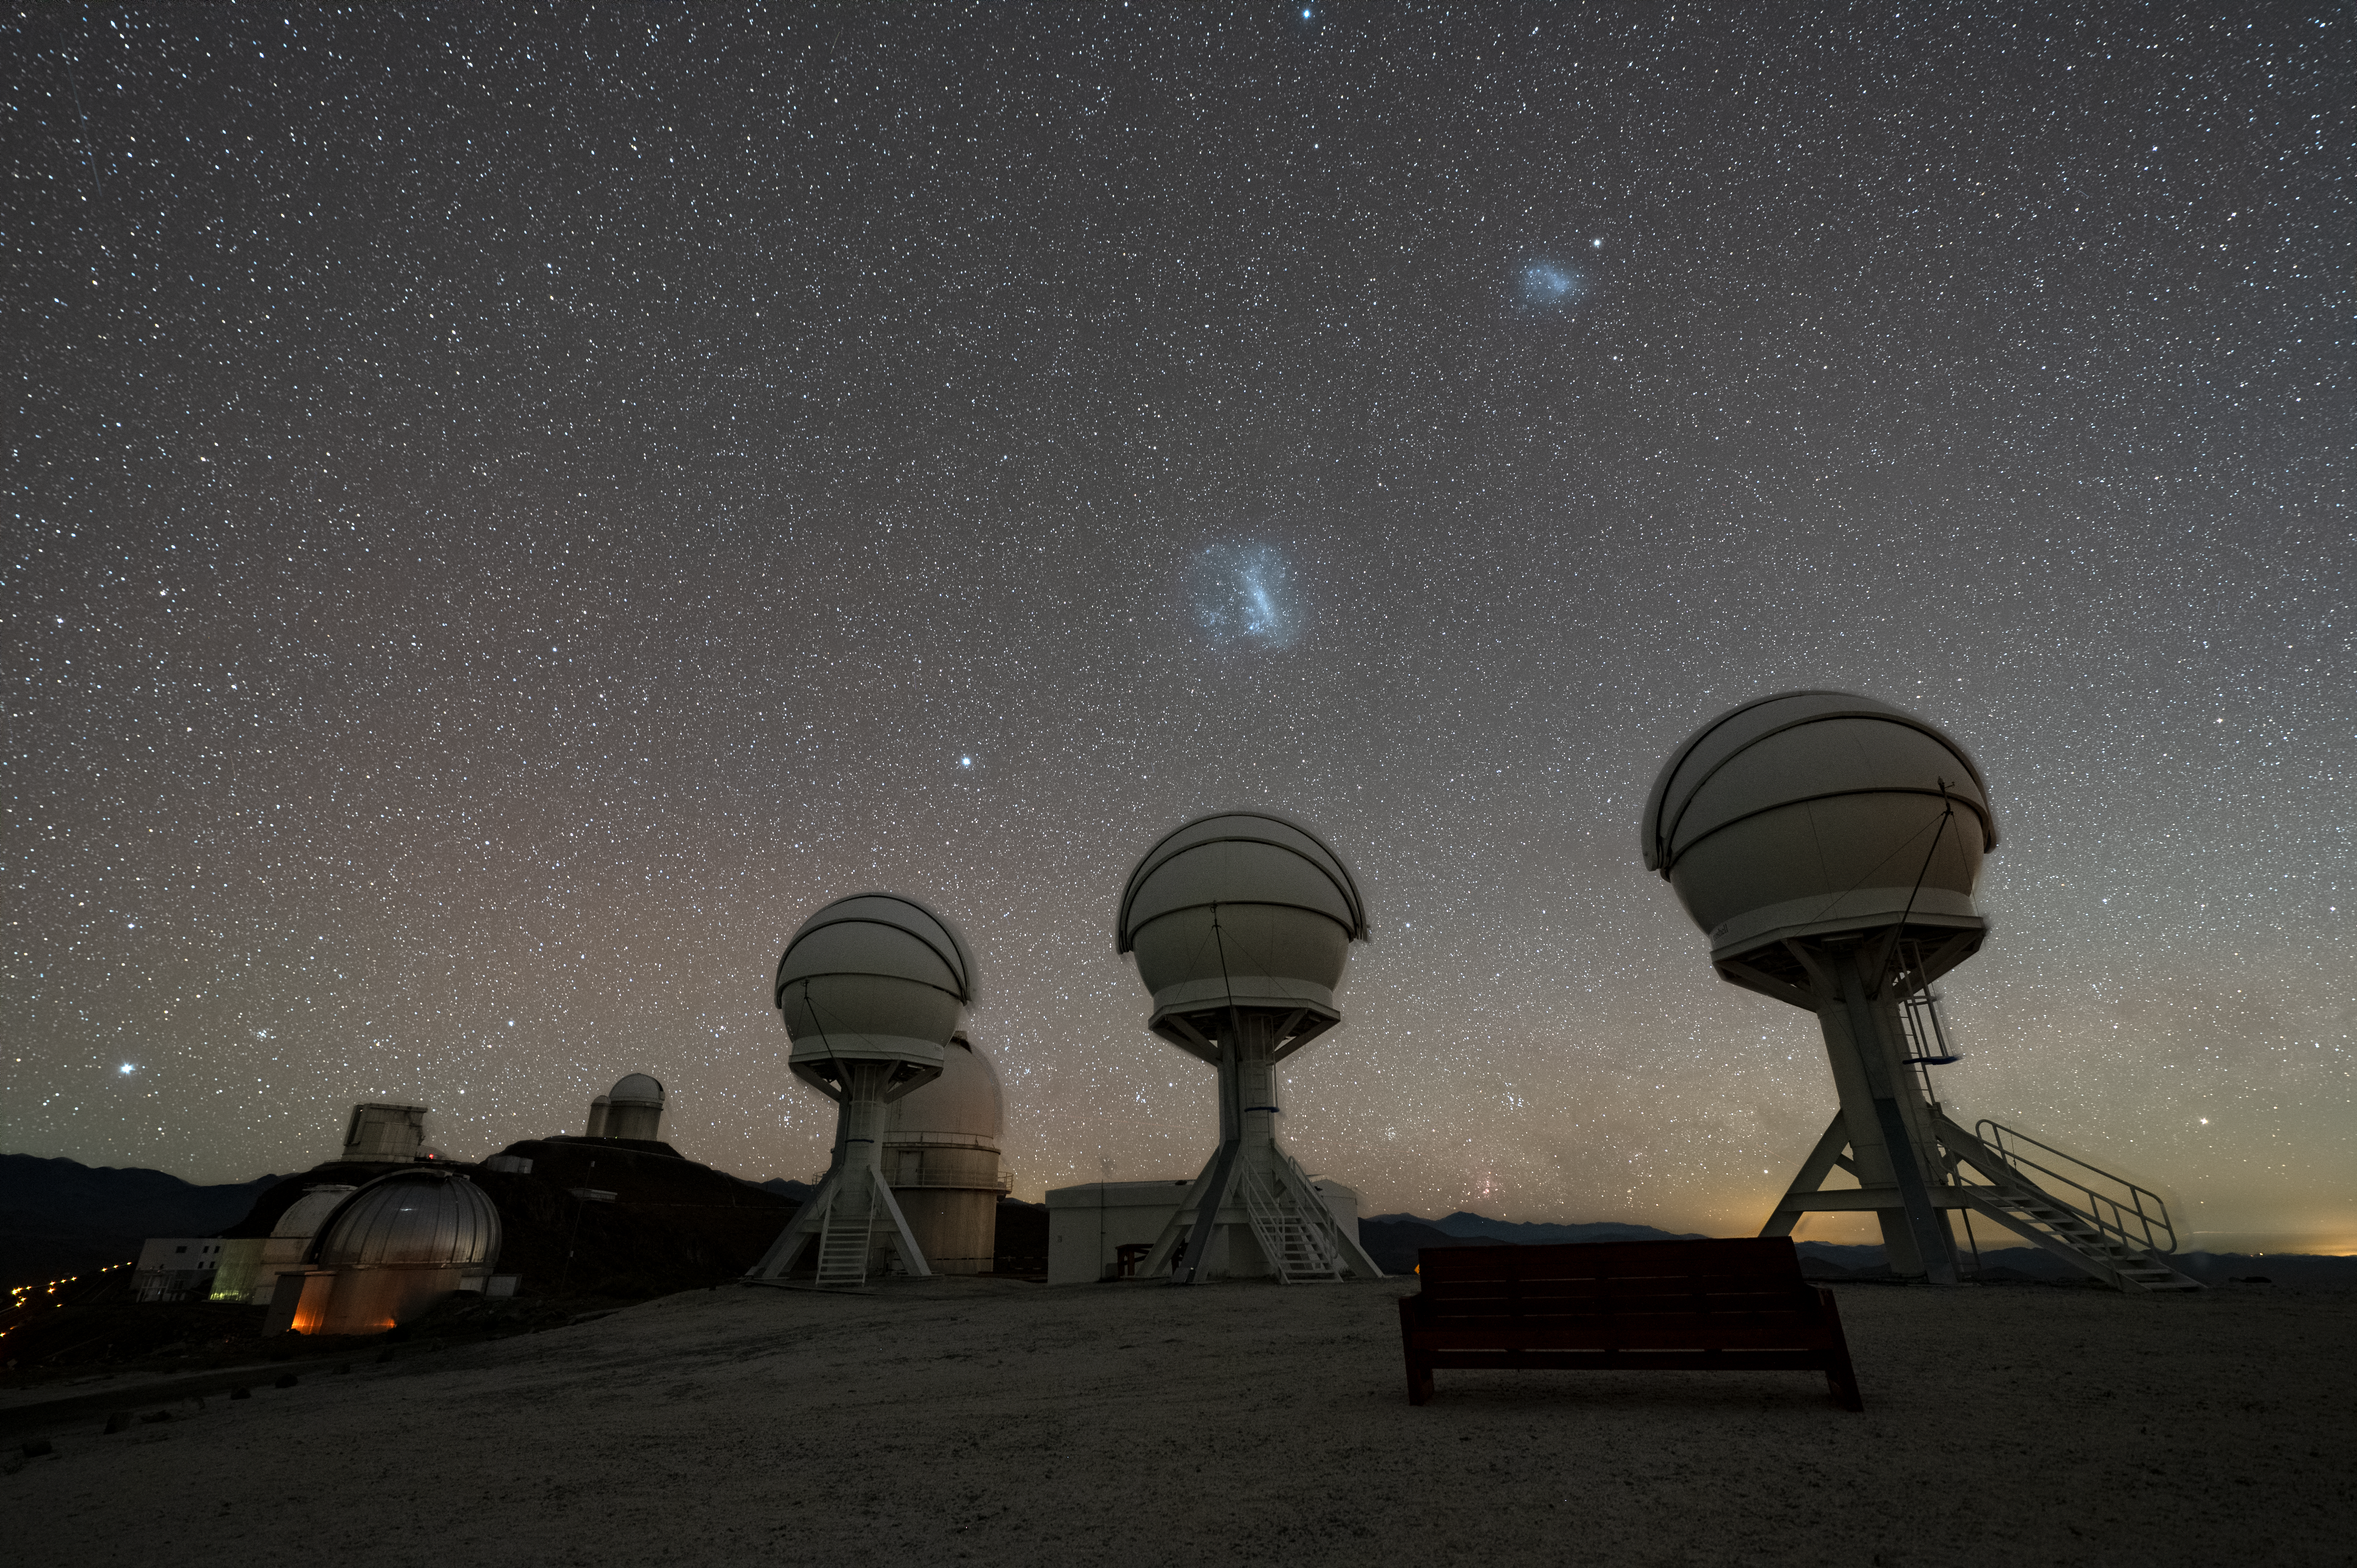

A night view of the BlackGEM array at ESO’s La Silla Observatory

Shown in this nighttime image are the three telescopes of the BlackGEM array at ESO’s La Silla Observatory in Chile. The Large and Small Magellanic Clouds can be seen just above the telescopes.

The BlackGEM array can quickly scan large areas of the sky to find a source that has emitted gravitational waves detected by LIGO and Virgo.

Credit: ESO